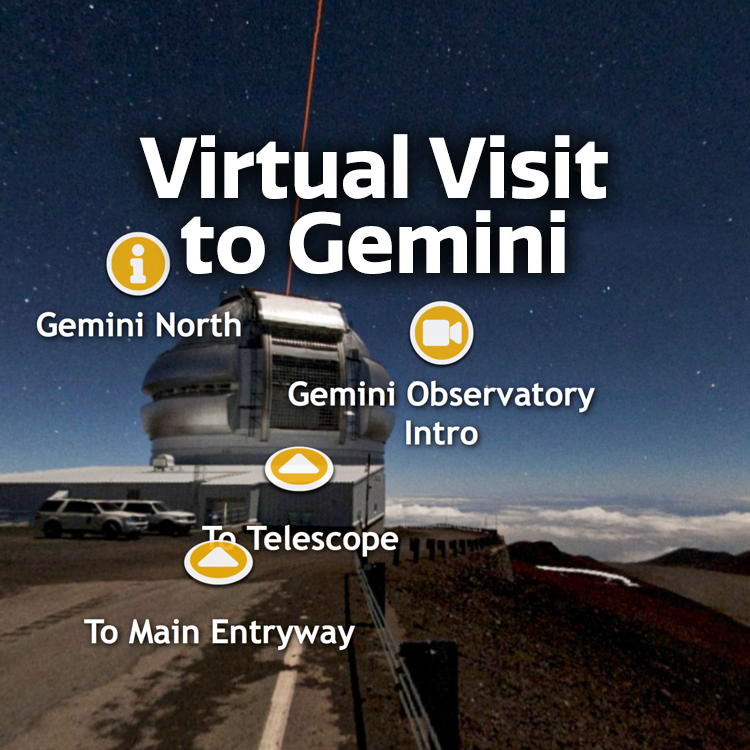

Virtual Visit to Gemini Graphic

Note: This highlight image should remain unpublished for technical reasons. We still use it to publish in the front page.

Credit: NOIRLab/NSF/AURA